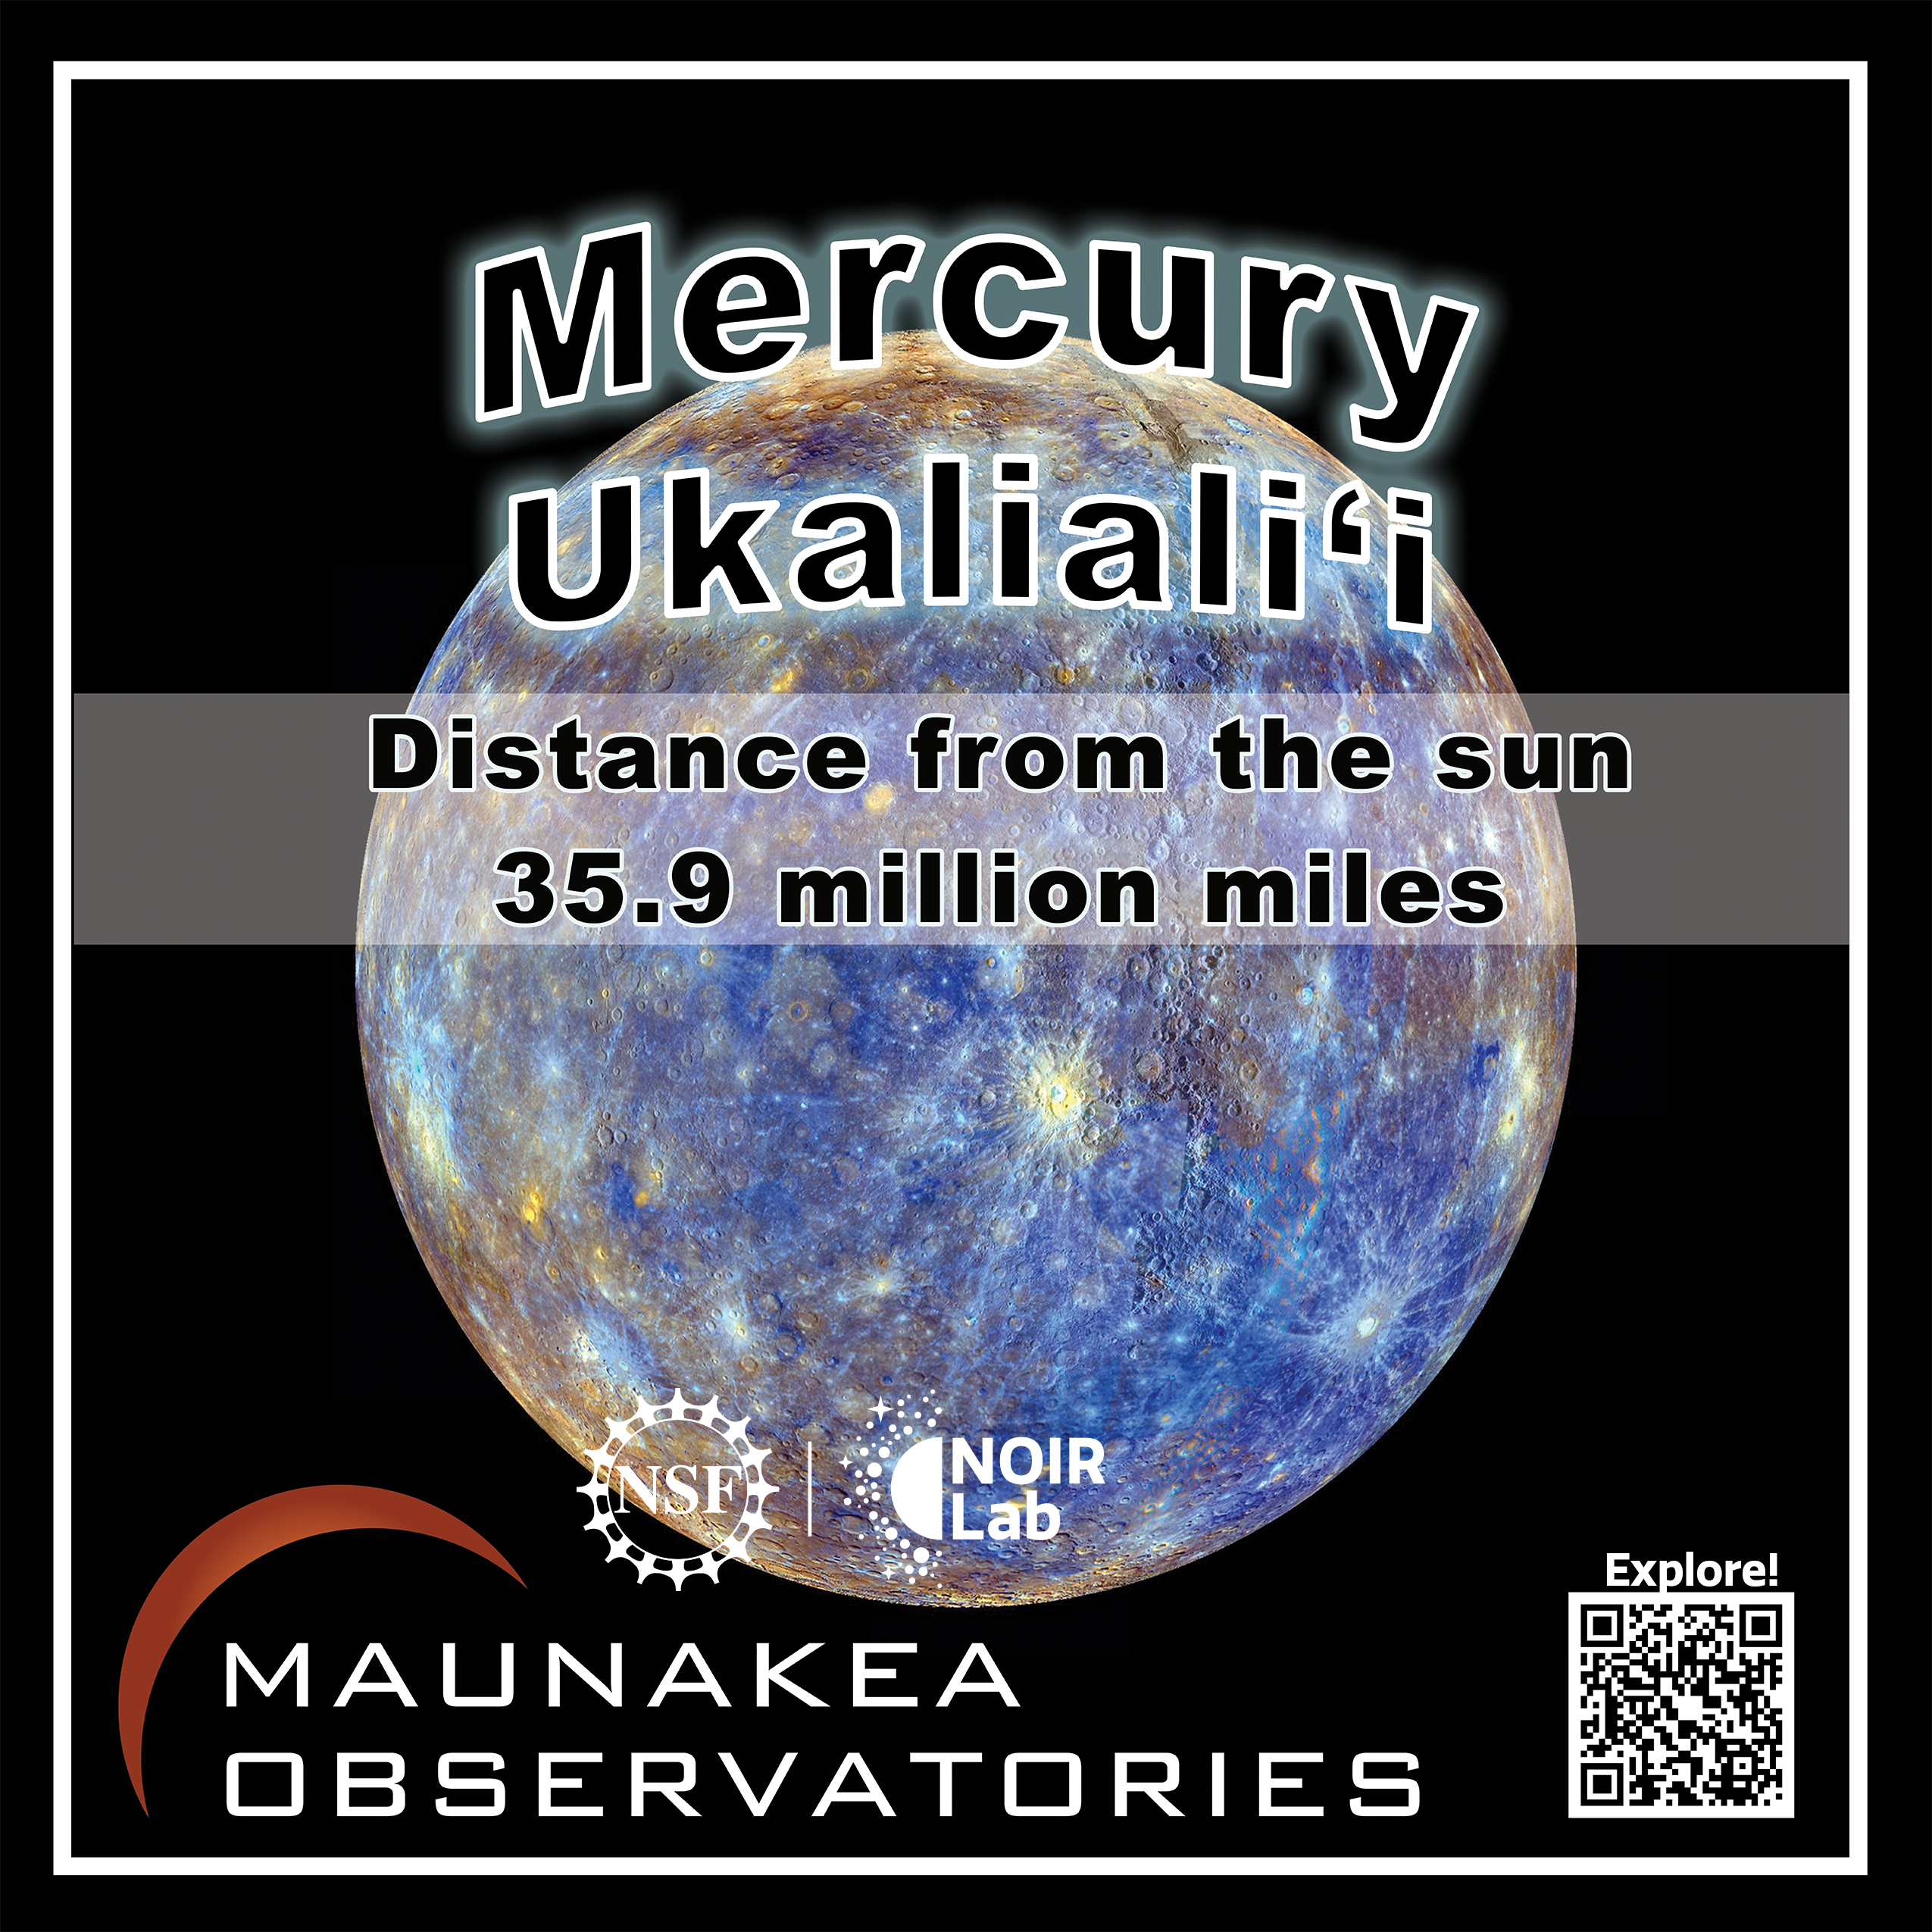

Solar System Walk Decal - Mercury

Credit: Maunakea Astronomy Outreach Committee